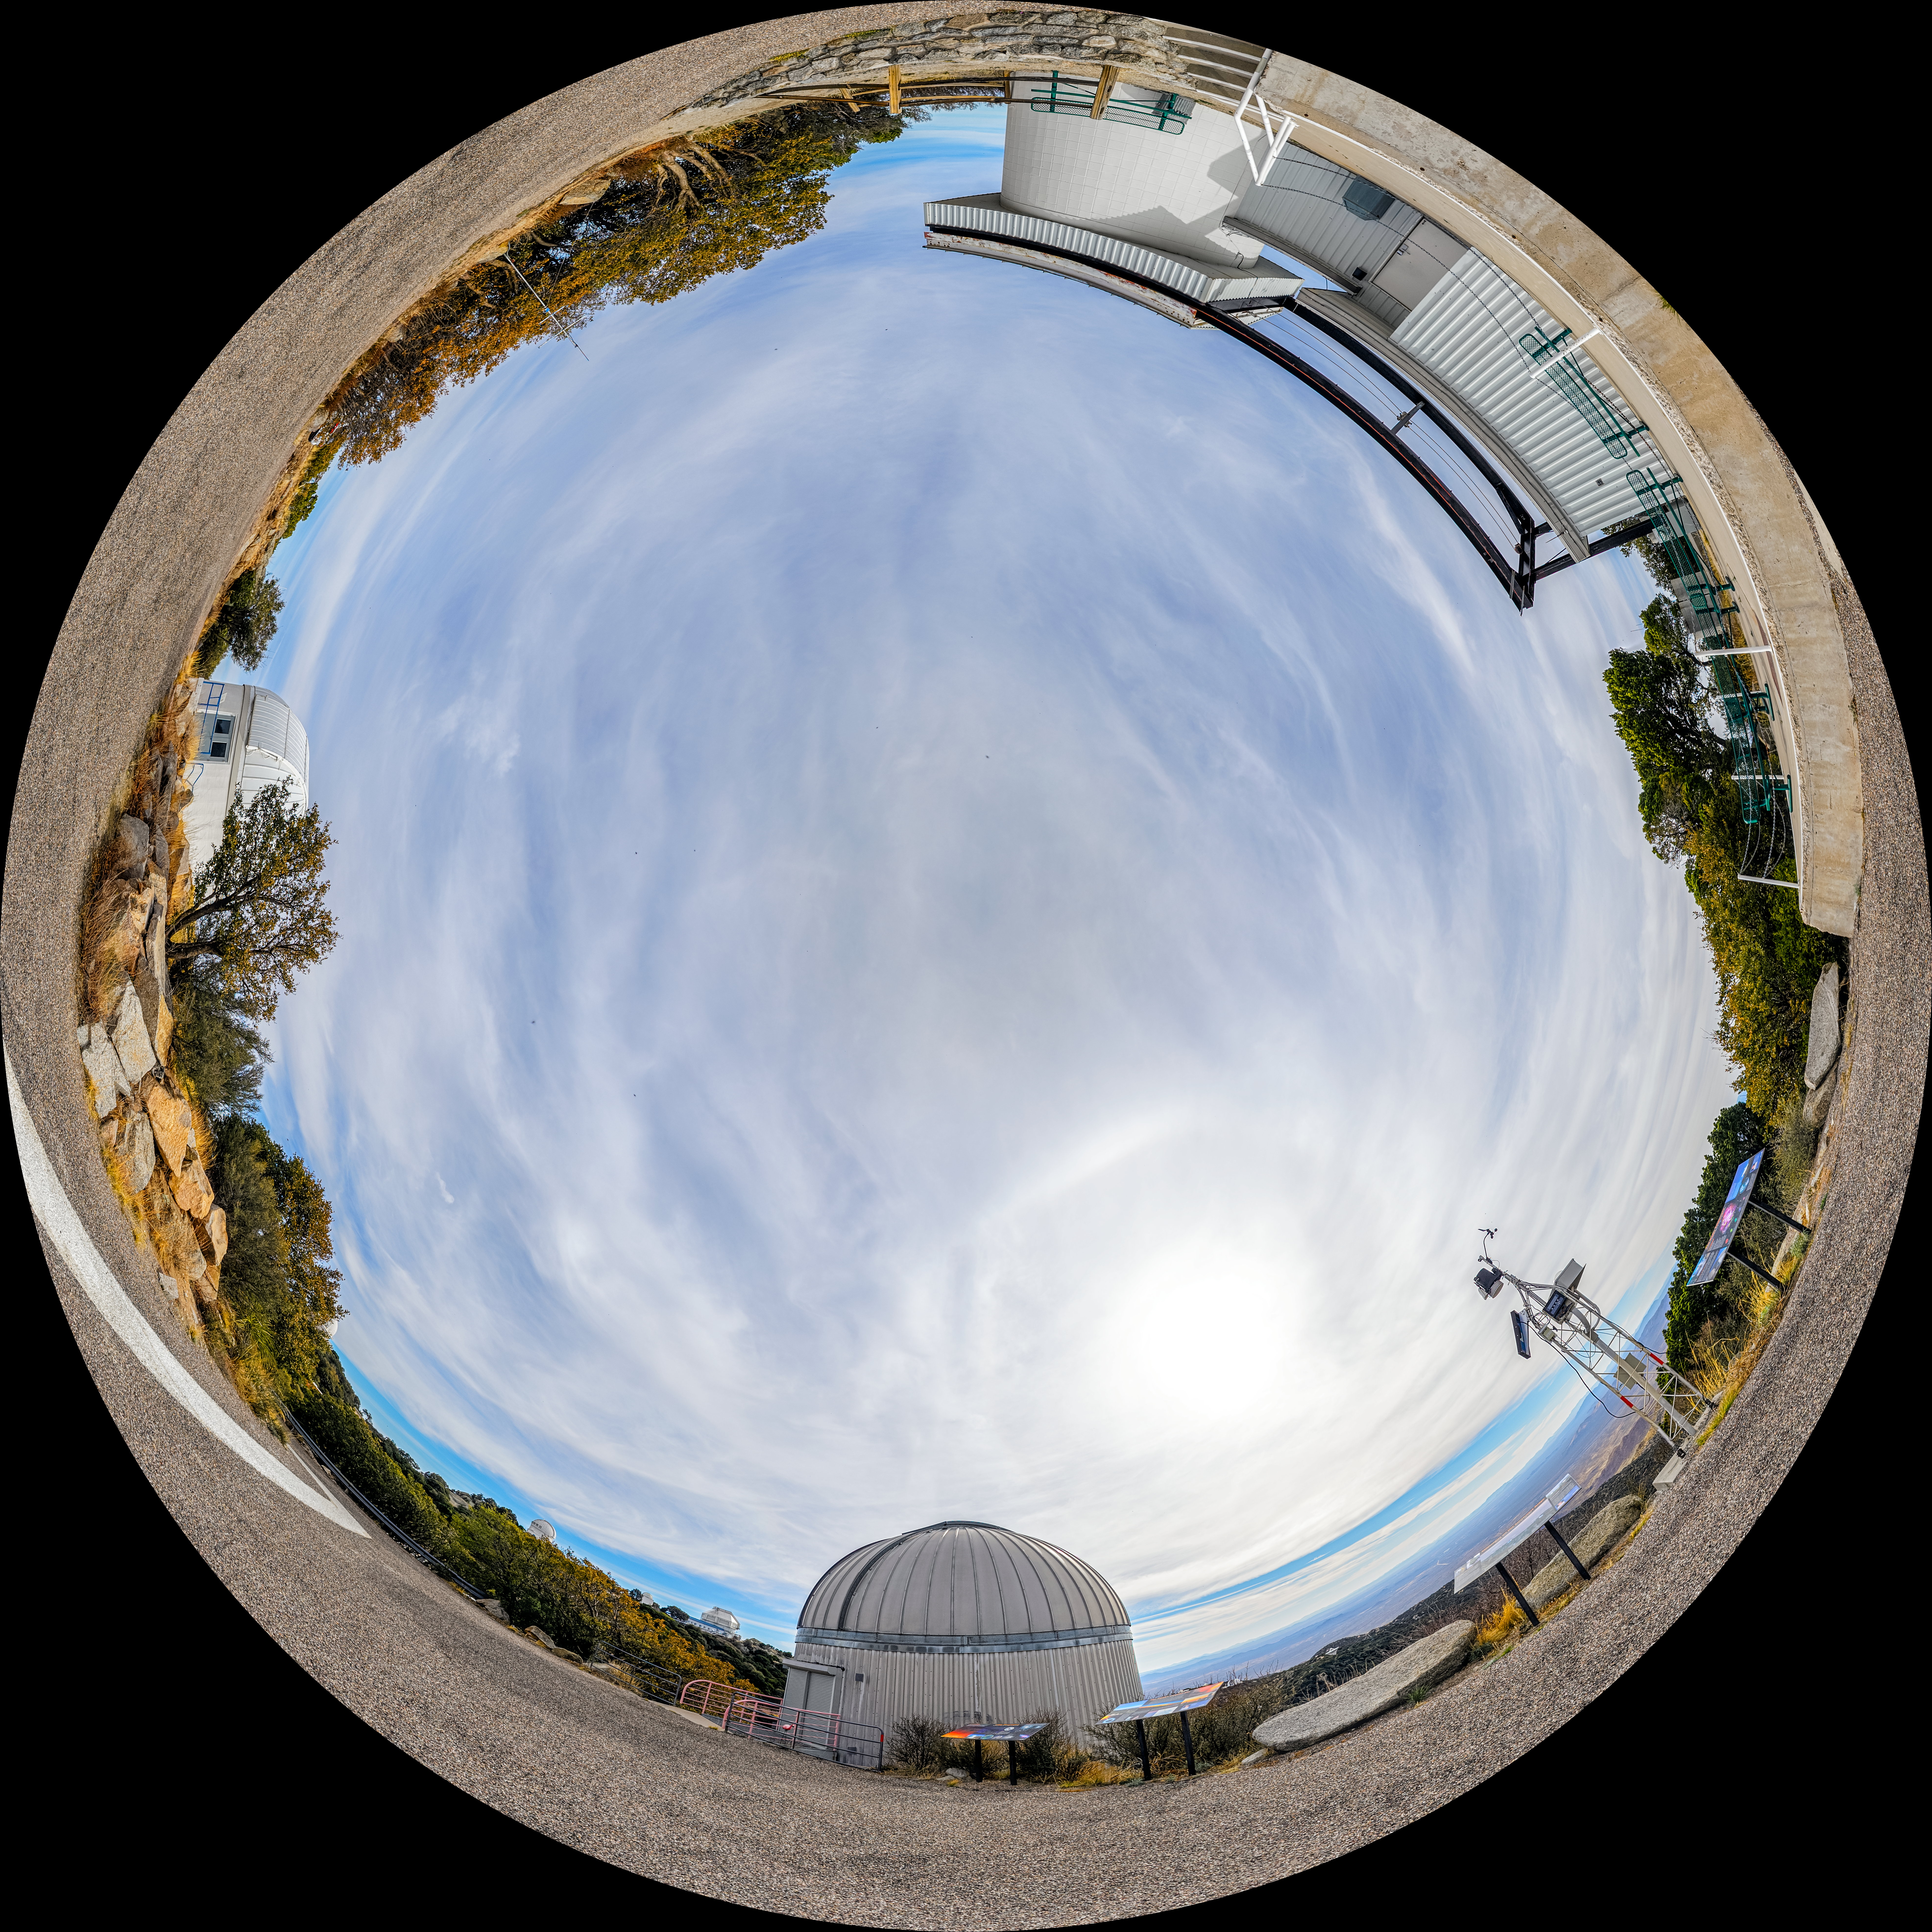

SARA, Burrell Schmidt, and Visitor Center Roll Off Roof Telescopes Fulldome

A fulldome view of the SARA Kitt Peak Telescope, Burrell Schmidt Telescope, and Visitor Center Roll Off Roof Observatory on Kitt Peak National Observatory in Arizona.

A 360 panorama version of this image can be viewed here.

Credit: KPNO/NOIRLab/NSF/AURA/P. Horálek